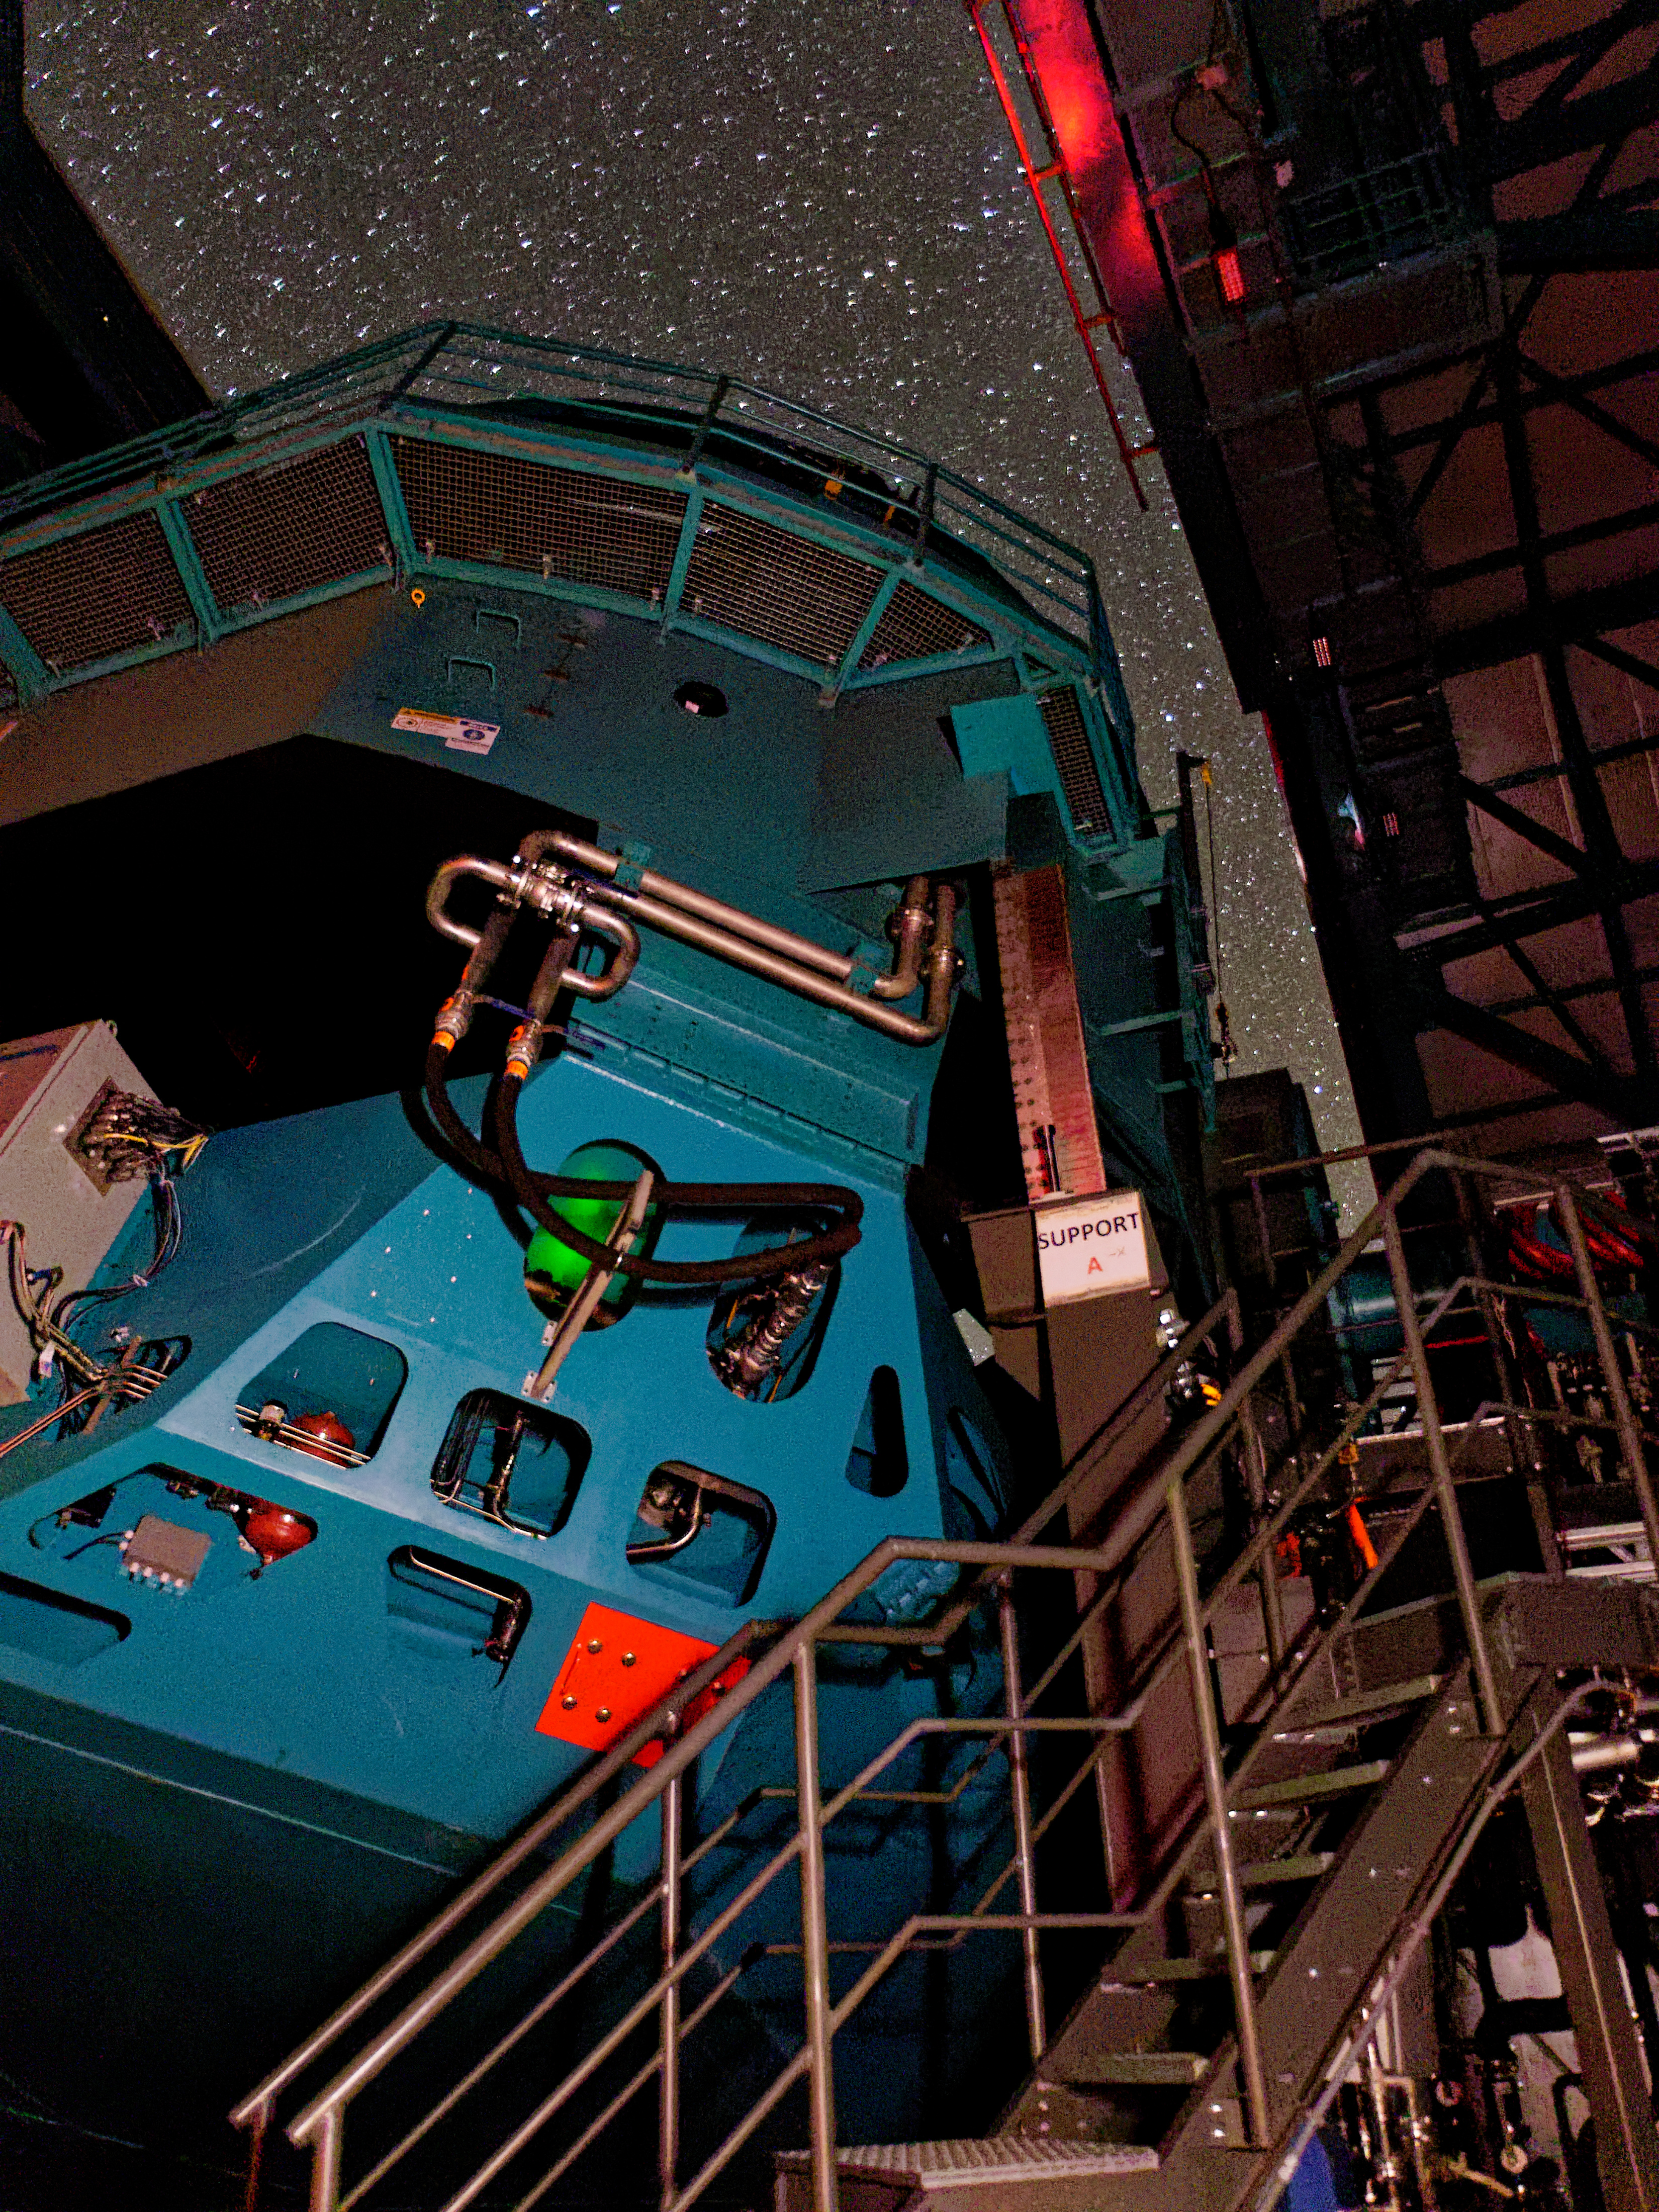

Rubin On-sky with Test Camera

This photo shows Rubin's Simonyi Survey Telescope taking on-sky observations with the 144-megapixel test camera called the Commissioning Camera on the night of 24 October 2024.

Credit: RubinObs/NSF/DOE/NOIRLab/SLAC/AURA/W. O'Mullane